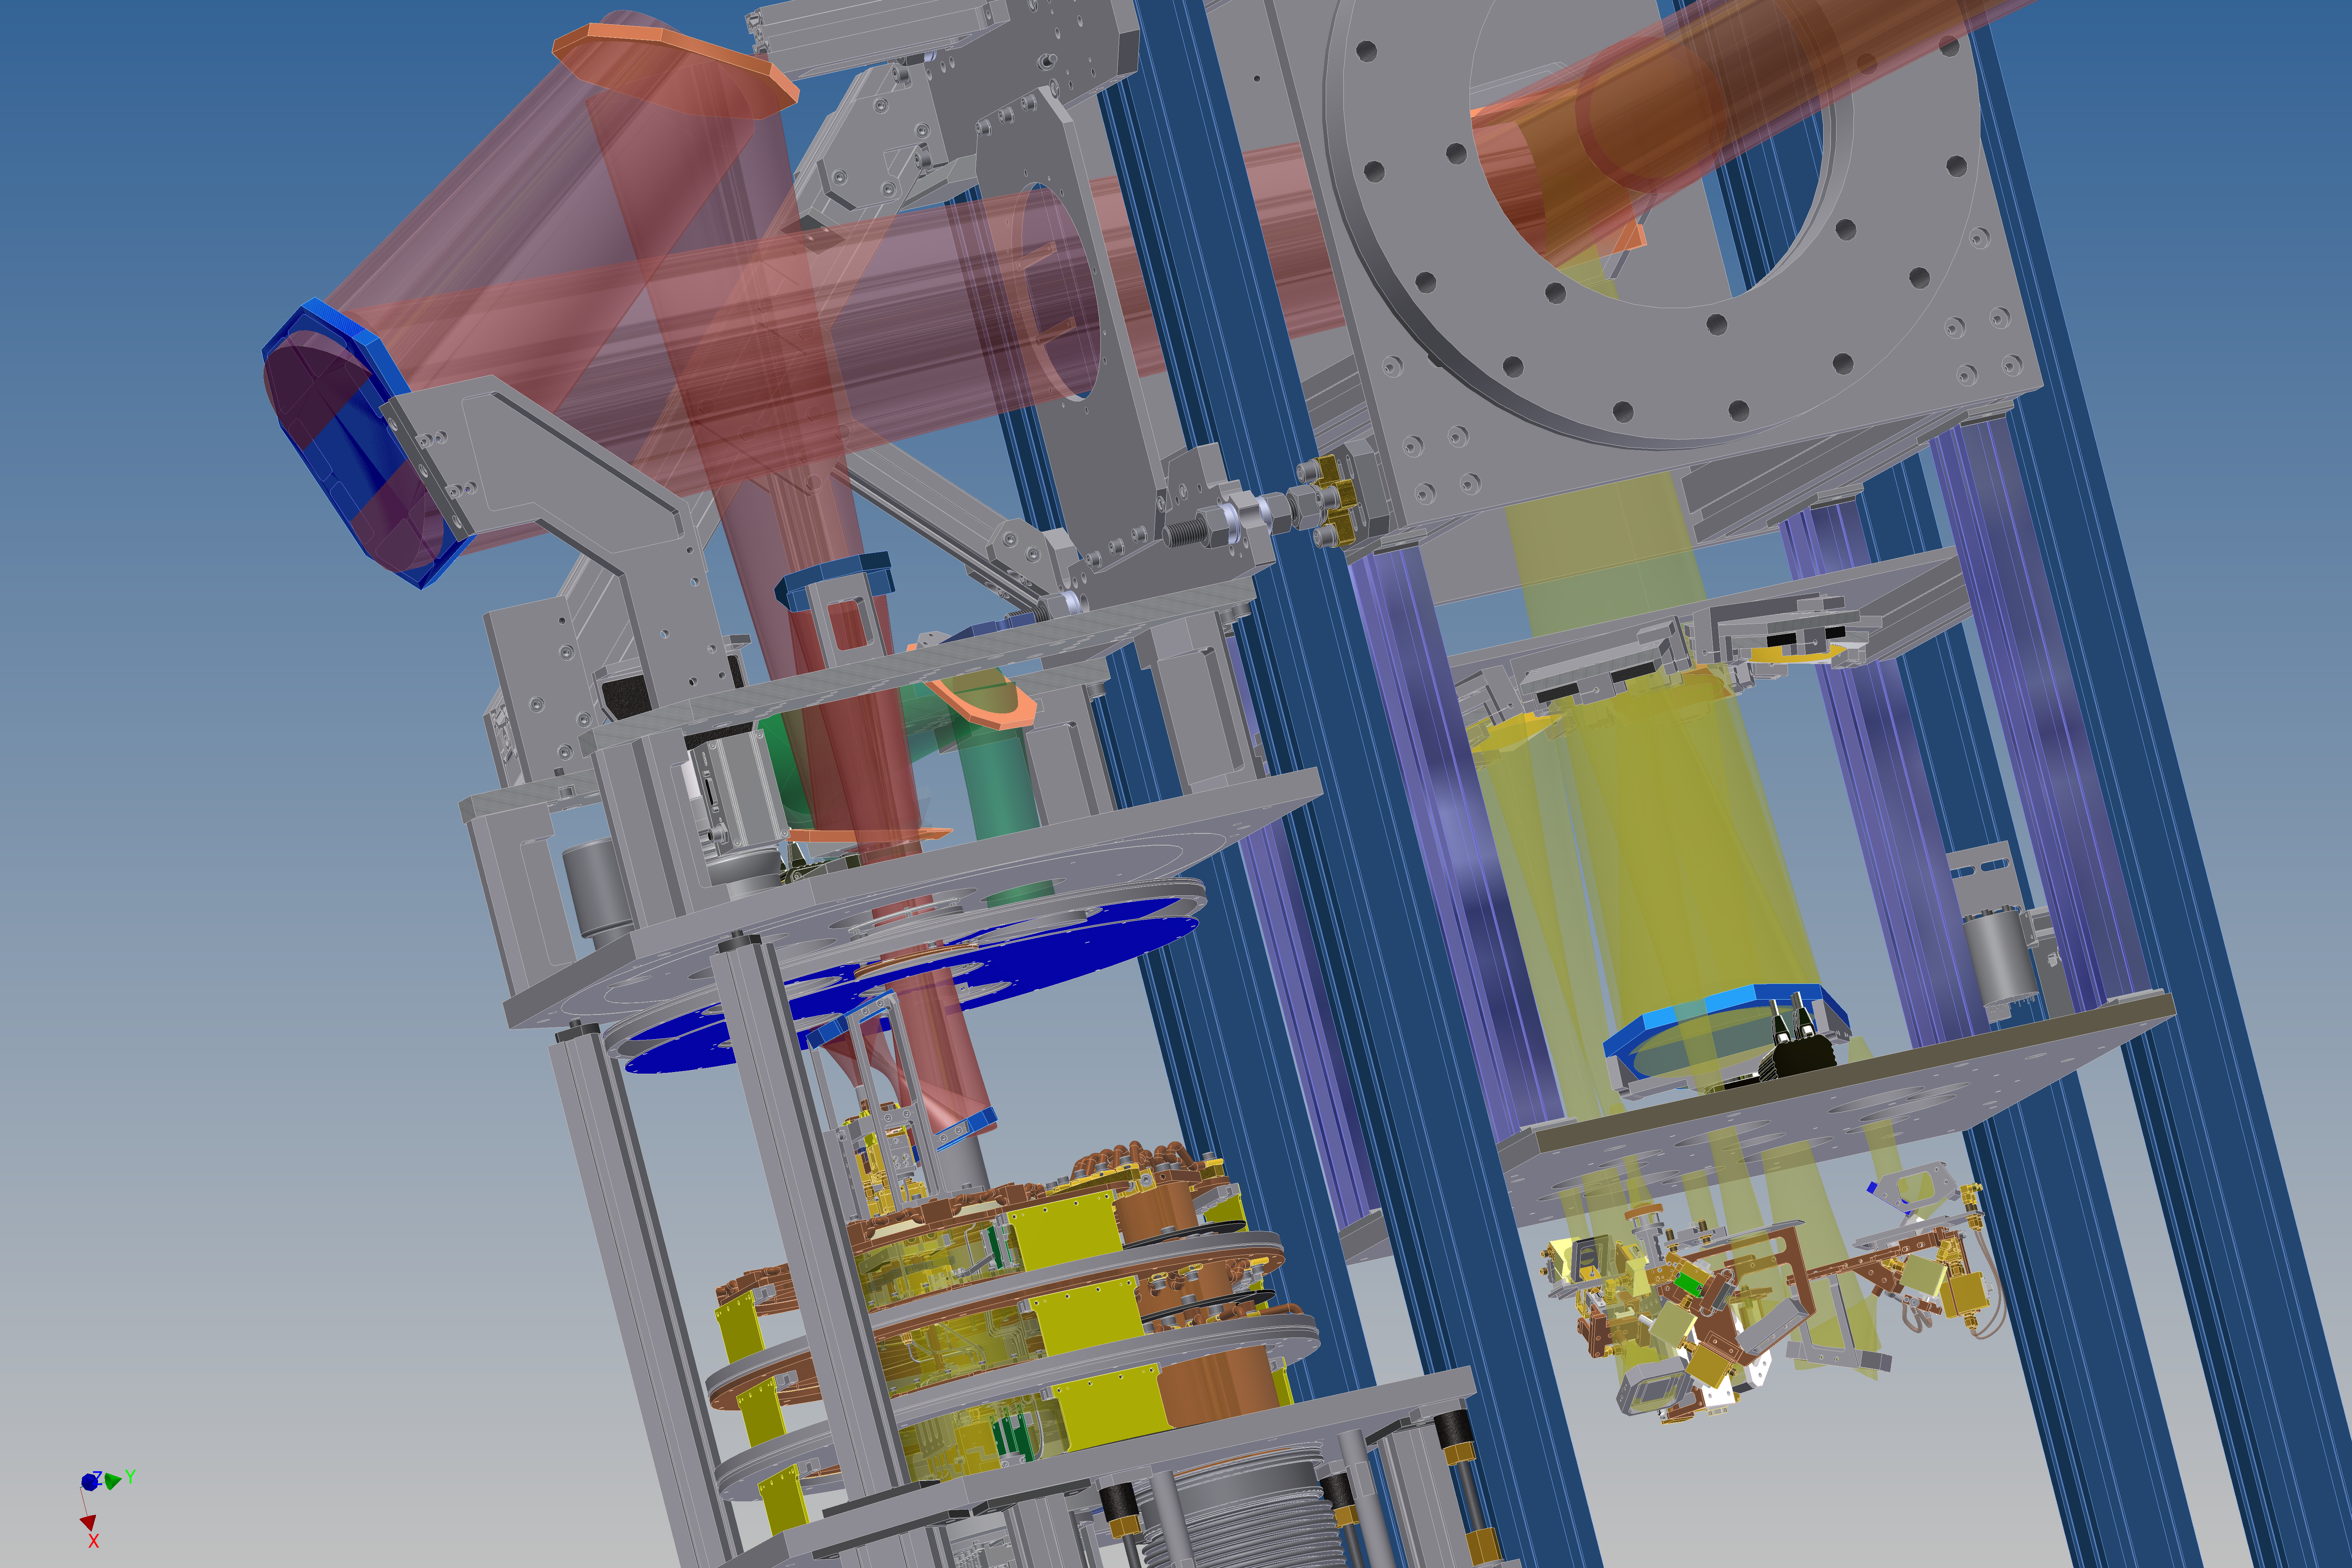

Schematic drawing of the SEPIA instrument

A new instrument attached to the 12-metre Atacama Pathfinder Experiment (APEX) telescope at 5000 metres above sea level in the Chilean Andes is opening up a previously unexplored window on the Universe. The Swedish–ESO PI receiver for APEX (SEPIA) will detect the faint signals from water and other molecules within the Milky Way, other nearby galaxies and the early Universe.

This diagram shows a three-dimensional view of SEPIA. Red areas show light being reflected off mirrors of different sizes and orientations, which direct the light from the telescope's antenna towards the detector. The right half of the diagram shows SHFI, another instrument attached to APEX.

Credit: ESO/Onsala Space Observatory/I. Lapkin